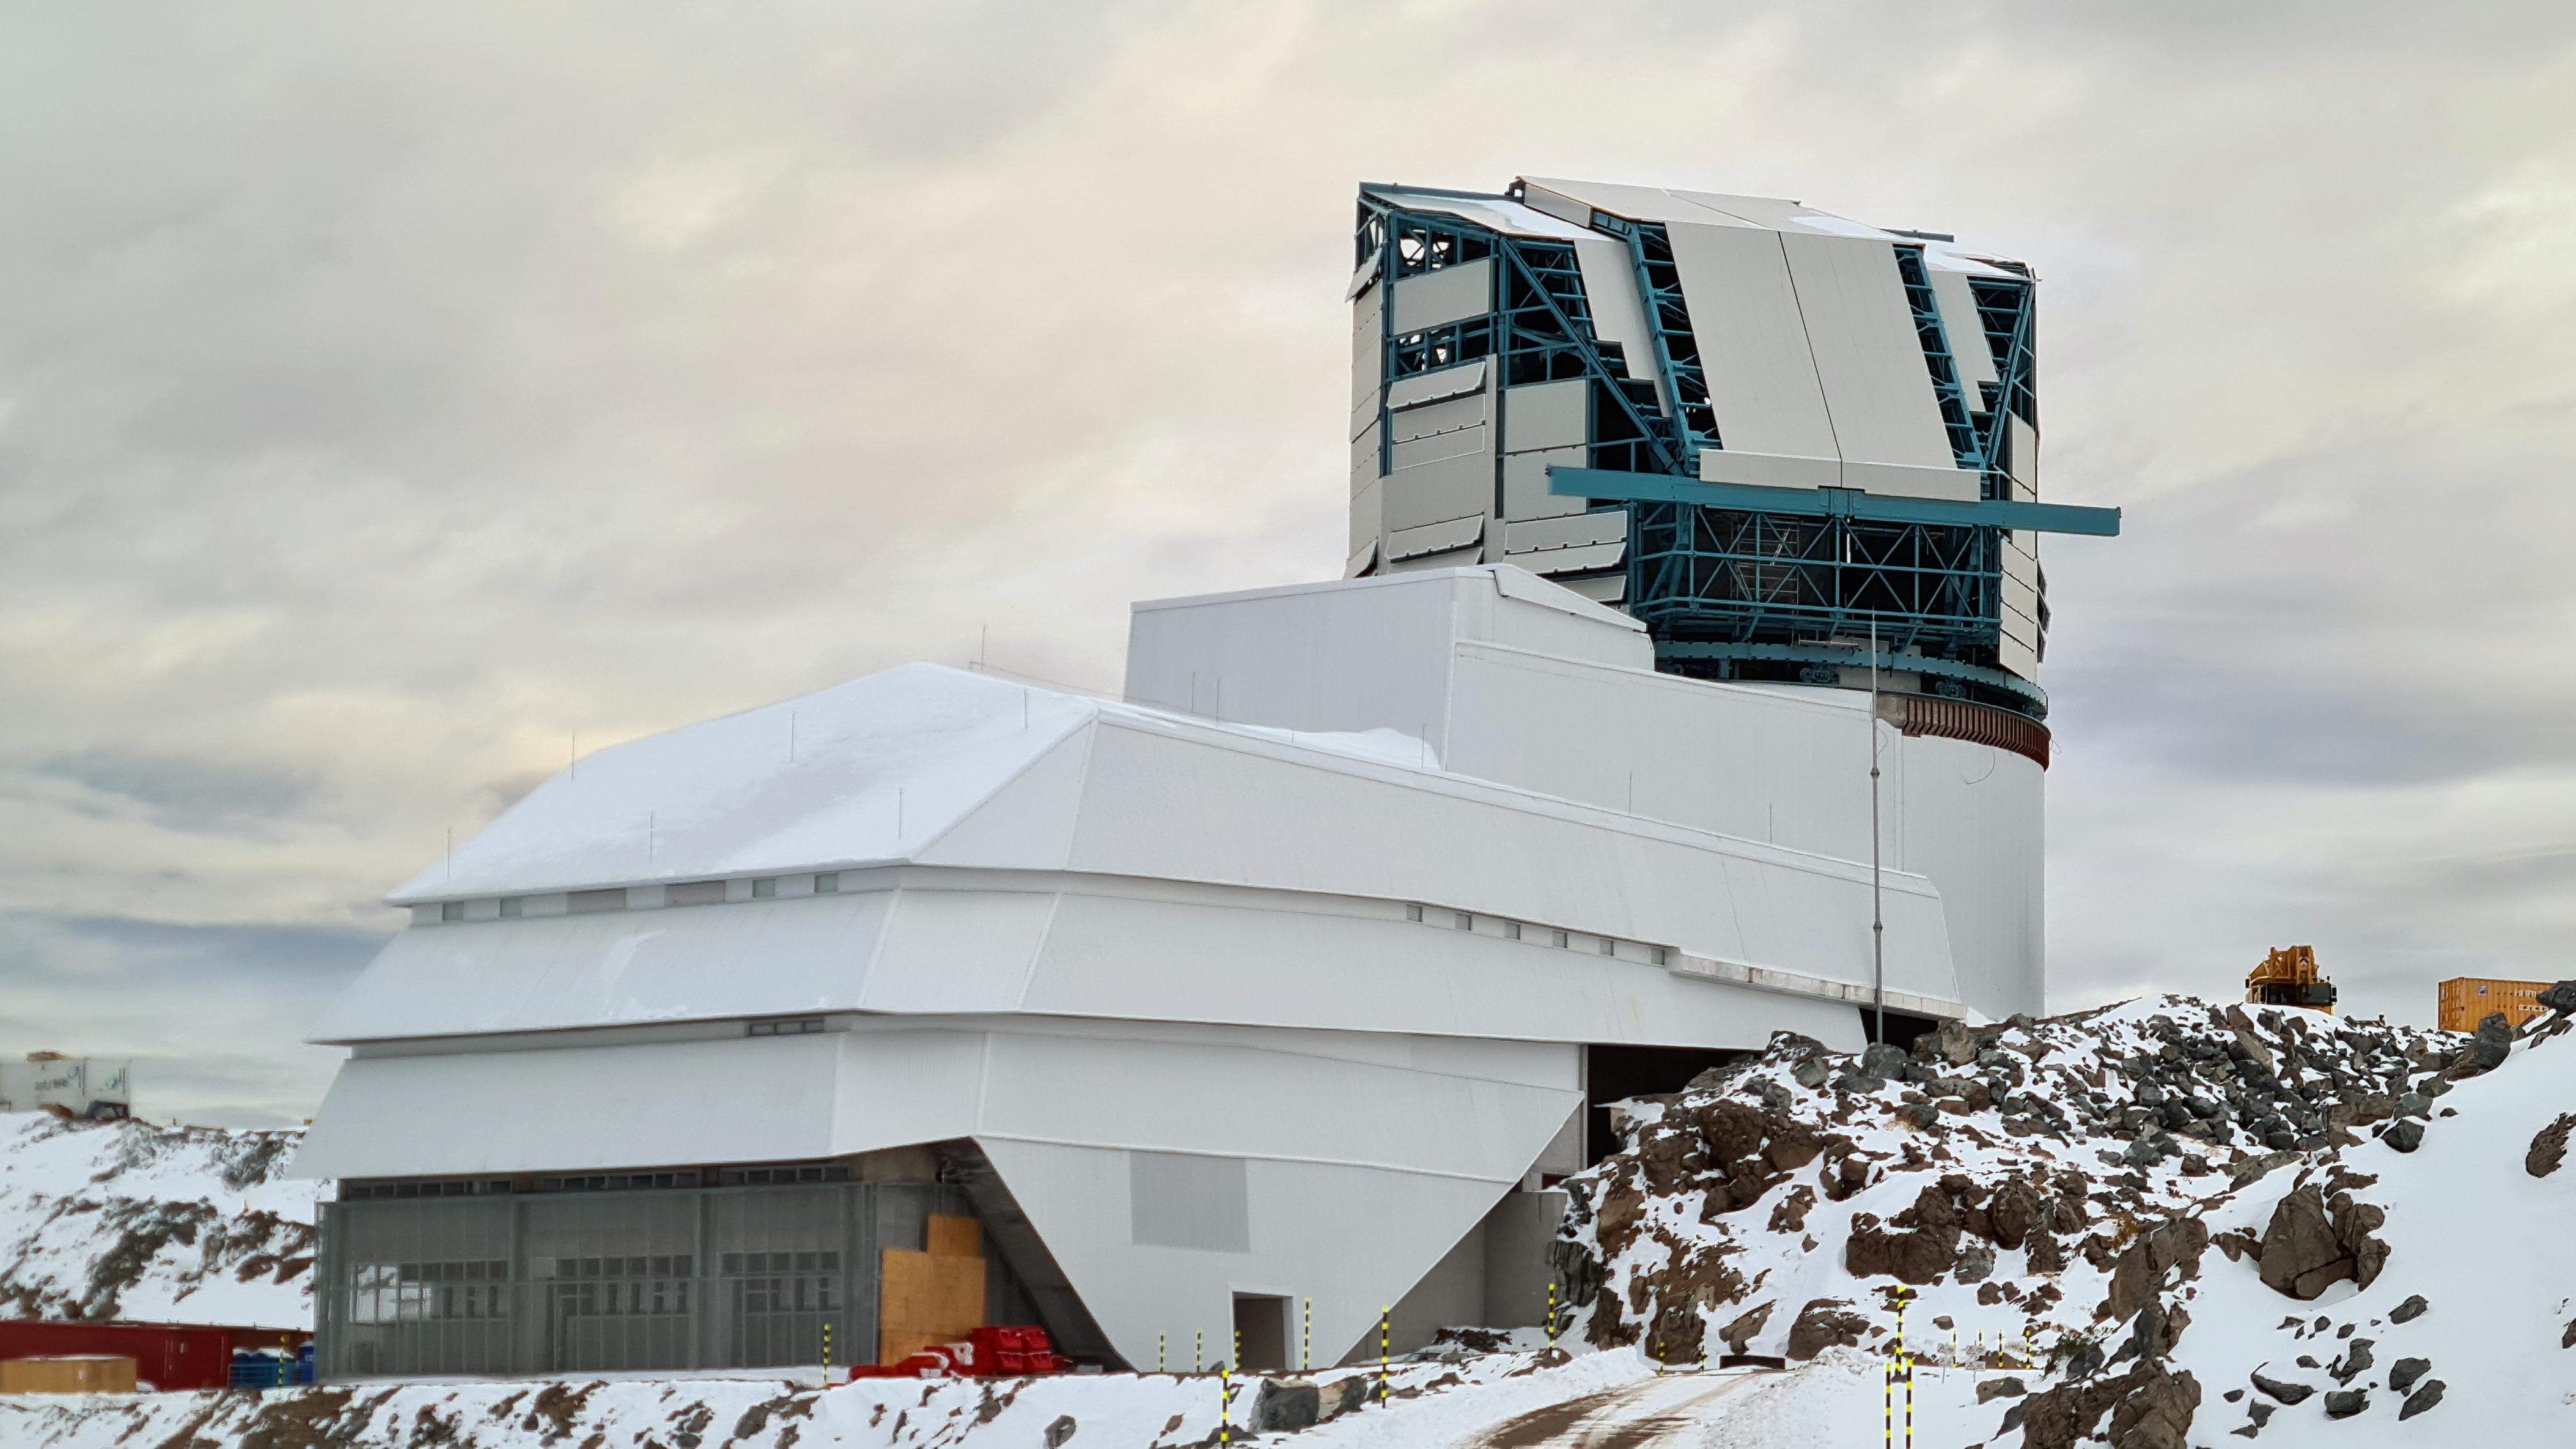

Rubin inspection on 1 July 2020

Small teams are visiting the summit at least twice a week for inspections and maintenance work during the pandemic, as winter storms continue to pose challenges. During the inspection on 1 July 2020, a small amount of water was found and cleaned from the TMA azimuth track, and some superficial rust was removed from one of the TMA supports. These efforts by the summit inspection teams are very important, as they help keep minor issues from becoming bigger problems.

Credit: Rubin Obs/NSF/AURA